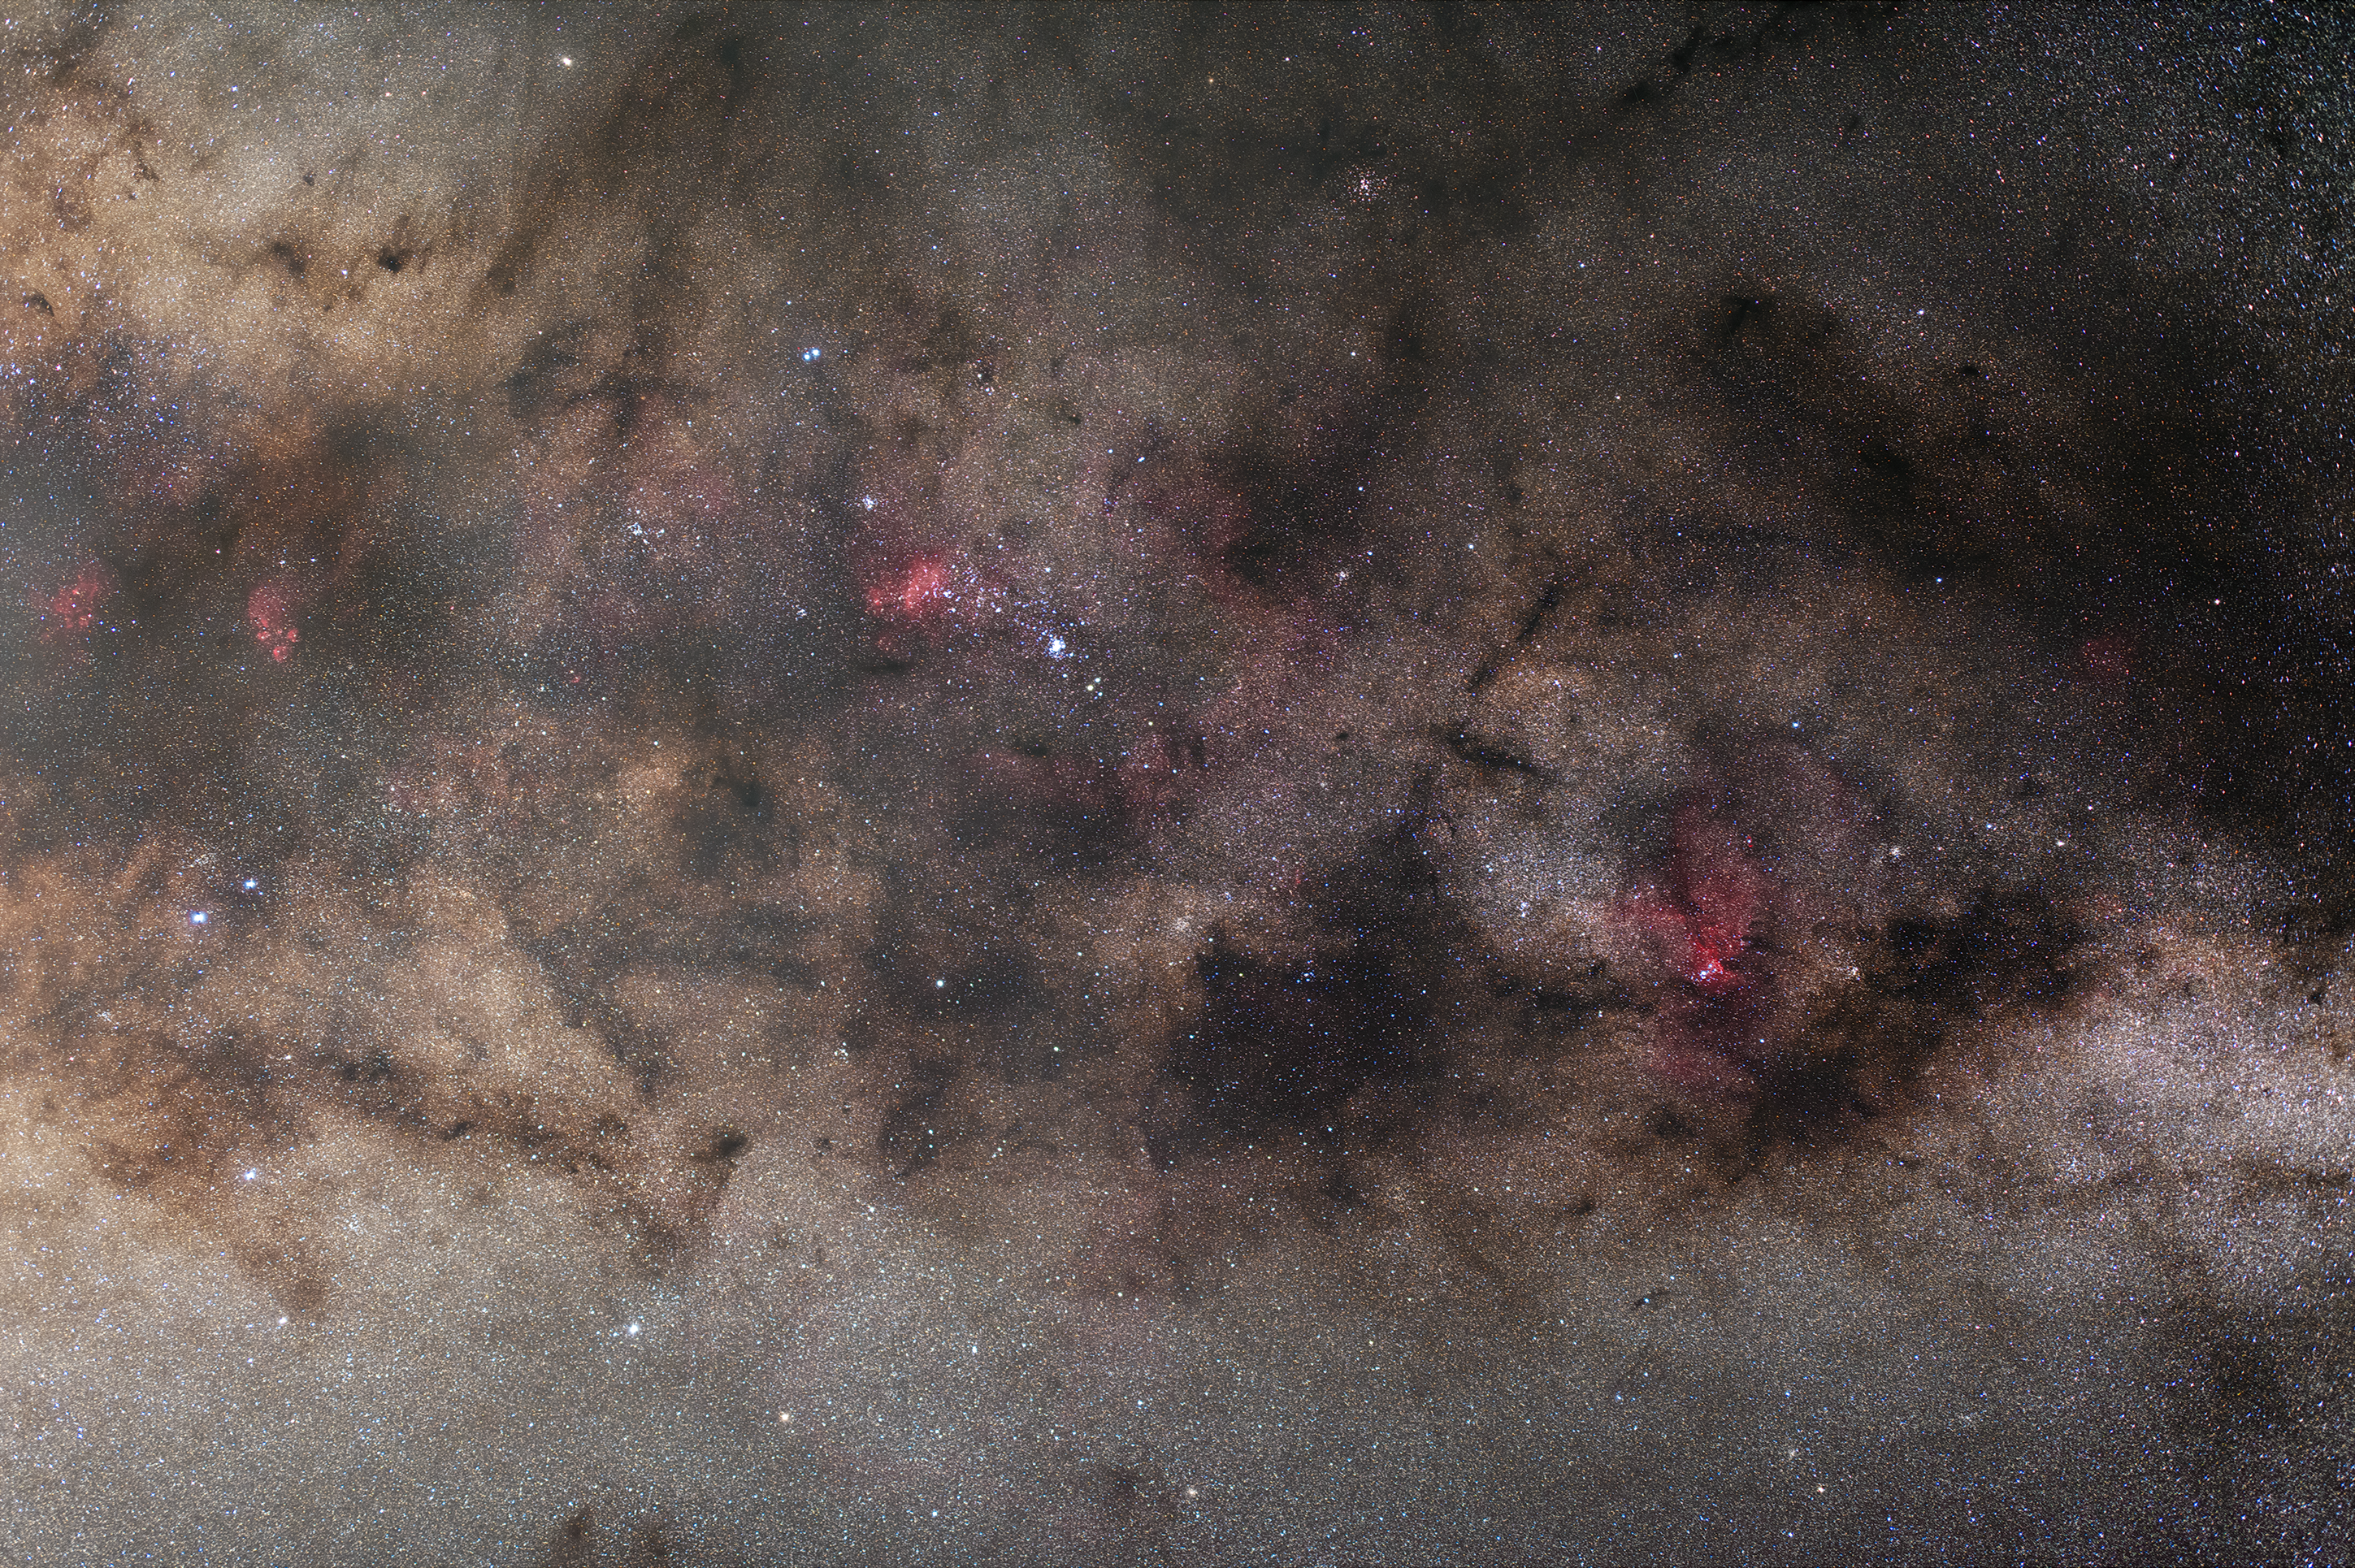

Galactic arm of the Milky Way

The only hints of the Milky Way Galaxy that are observable from Earth are the prominent gas, dust, and stars of the galactic arms. Here, gas in spots of the arms shine red, likely illuminated by newborn stars. This image was taken at ESO's La Silla Observatory using a DSLR camera and it shows various star clusters and nebulae, including the famous Cat's Paw (NGC 6334) on the left and the Prawn Nebula (IC 4628) near the centre.

Credit: Zdeněk Bardon/ESO